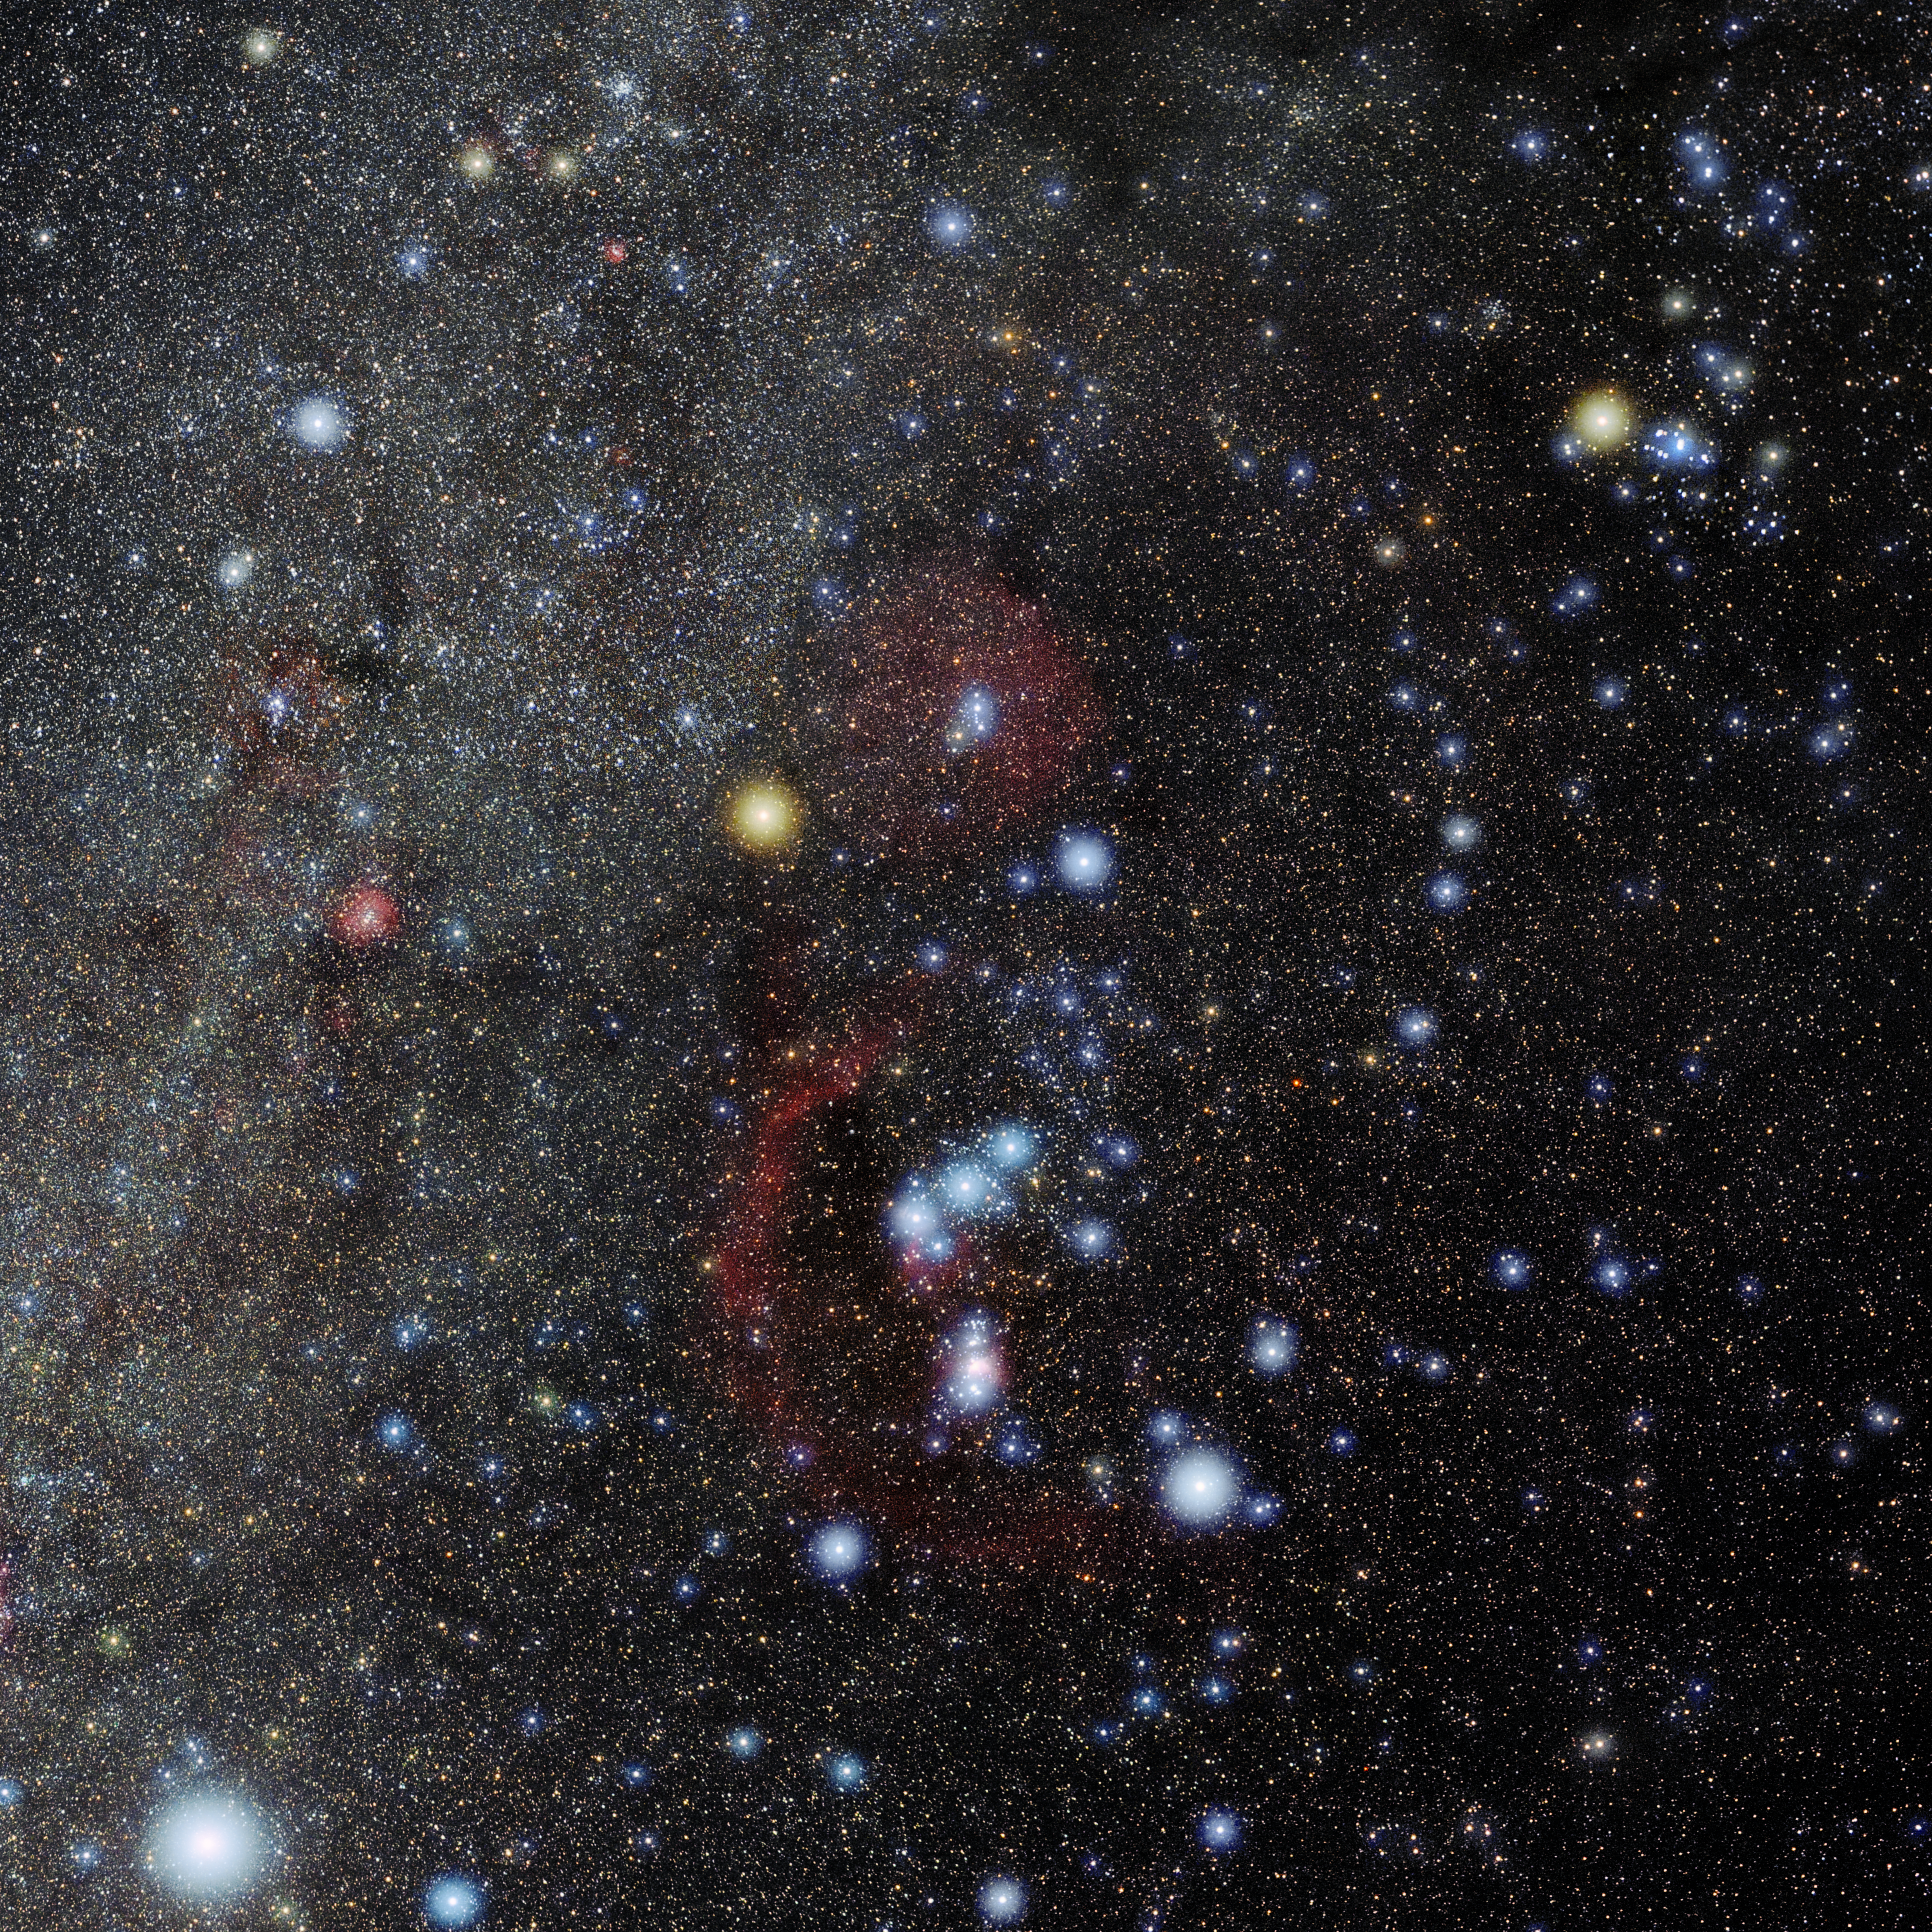

Orion

Photo of the constellation Orion produced by NOIRLab in collaboration with Eckhard Slawik, a German astrophotographer. Here is the annotated version.

Credit: E. Slawik/NOIRLab/NSF/AURA/M. Zamani